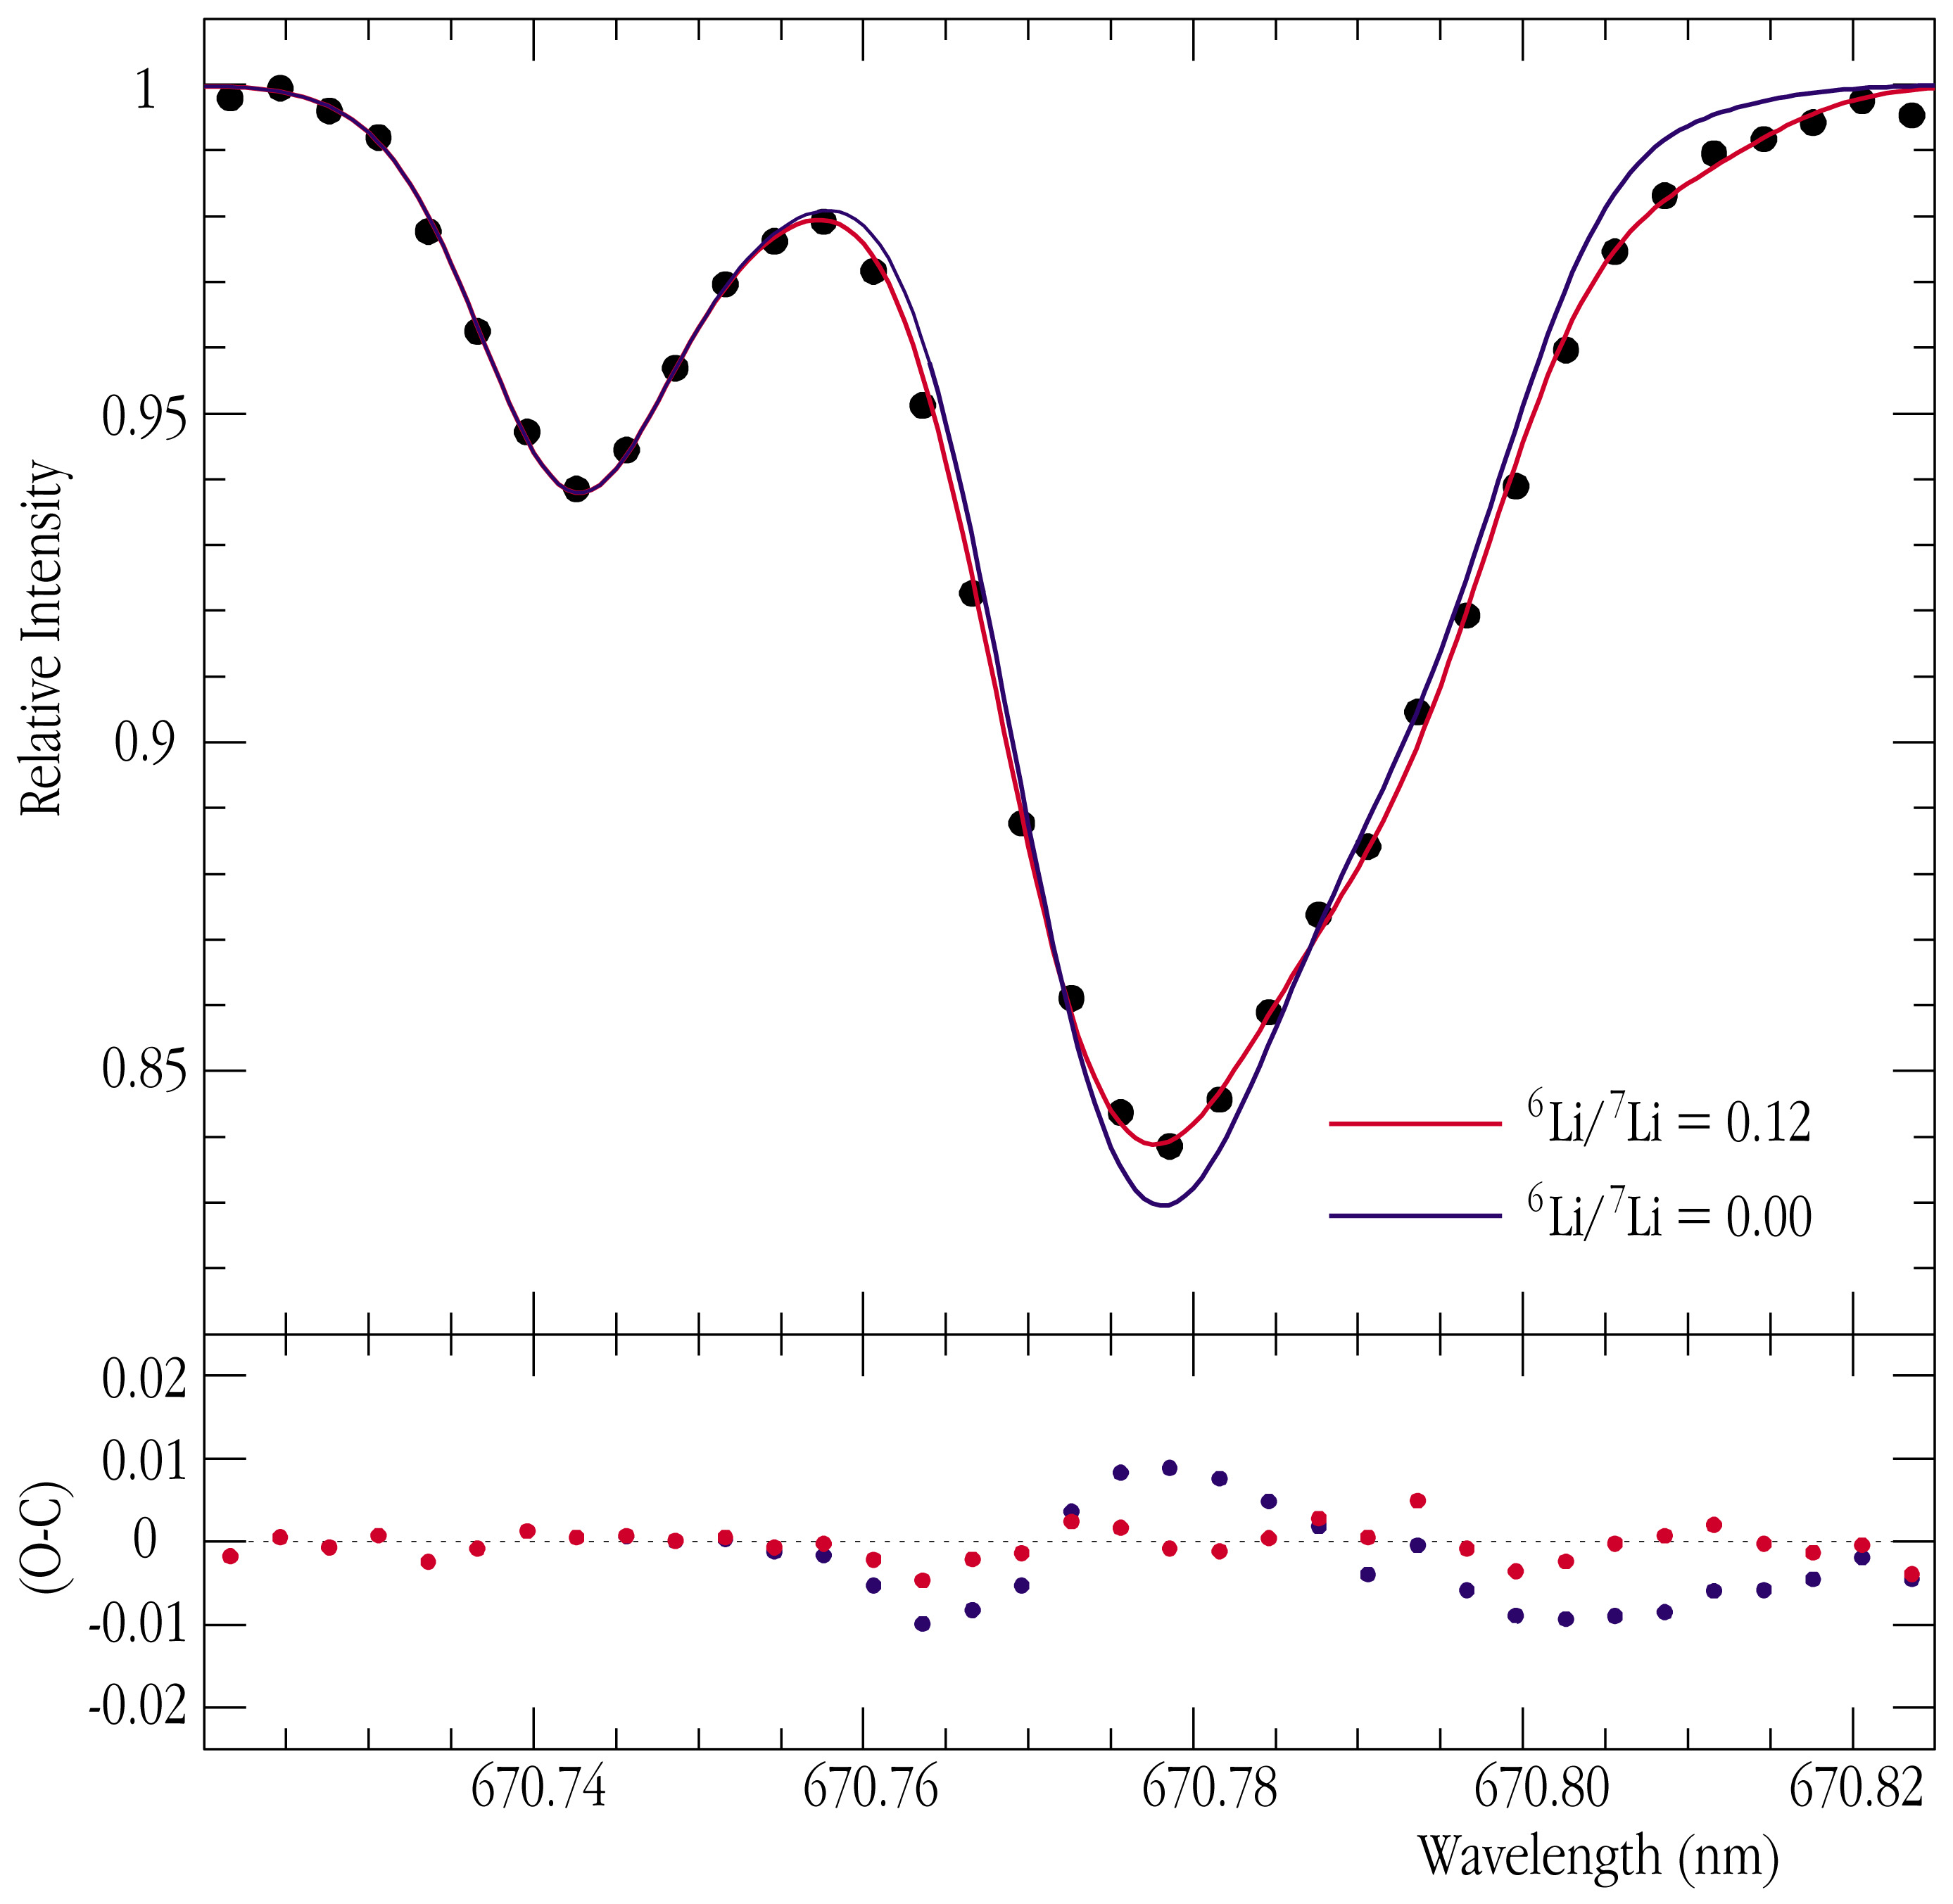

Lithium-6 in HD 82943

This chart represents the spectrum of HD 82943, showing the region around the Lithium absorption line. The general shape of this spectral line is caused by Lithium-7 atoms in the atmosphere of the star, while the presence of Lithium-6 causes a certain asymmetry. Model computations have been used to calculate the amount of the two Lithium isotopes; the two fully drawn curves correspond to 6 Li/ 7 Li = 0.12 (red) and no Lithium-6 (0.00; blue), respectively. The difference (O-C = Observed - Calculated) is shown below and demonstrates the very good fit for an isotopic ratio of 0.12 (red dots).

Technical information: this image shows the spectrum of the V = 6.5 mag star HD 82943, as obtained on June 7, 2000, with the UVES spectrograph at the 8.2-m VLT KUEYEN telescope. It is based on three exposures made with Image Slicer 3 in Director's Discretionary Time in Service Mode, and each lasting 120 sec. The spectral resolution is 110,000 and the final S/N-ratio is about 500.

Credit: ESO